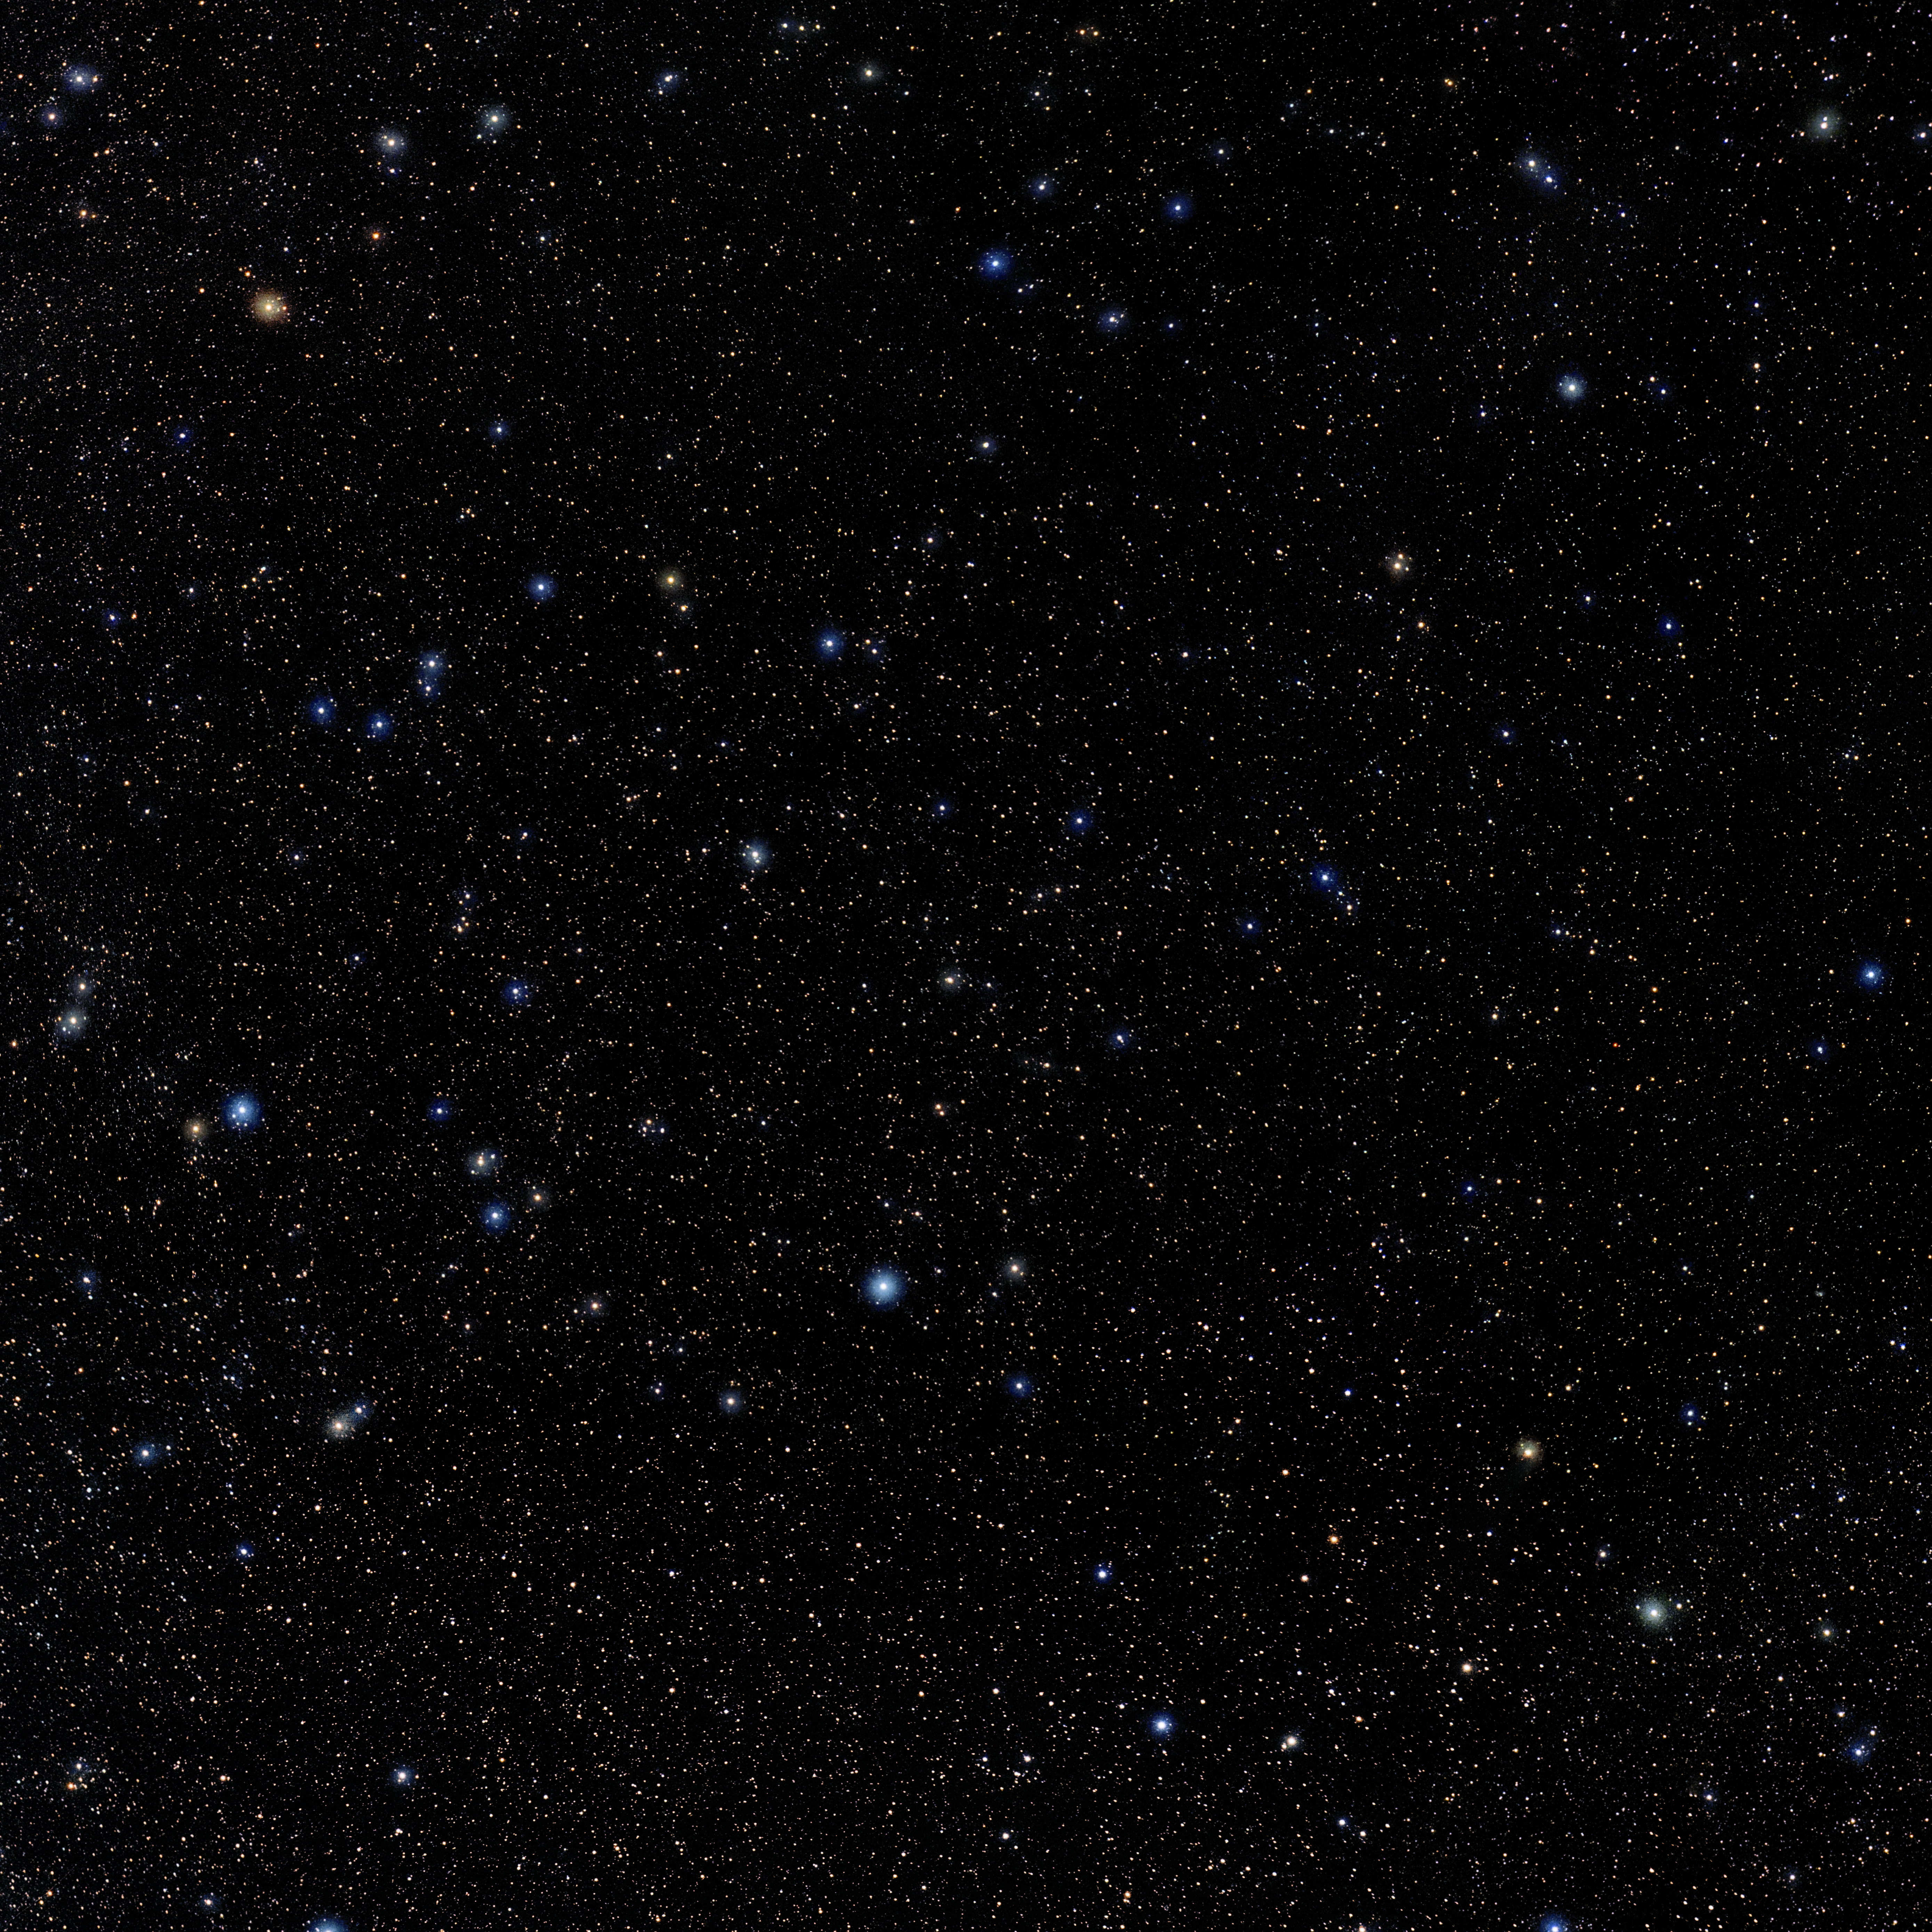

Fornax

Photo of the constellation Fornax produced by NOIRLab in collaboration with Eckhard Slawik, a German astrophotographer. Here is the annotated version.

Credit: E. Slawik/NOIRLab/NSF/AURA/M. Zamani